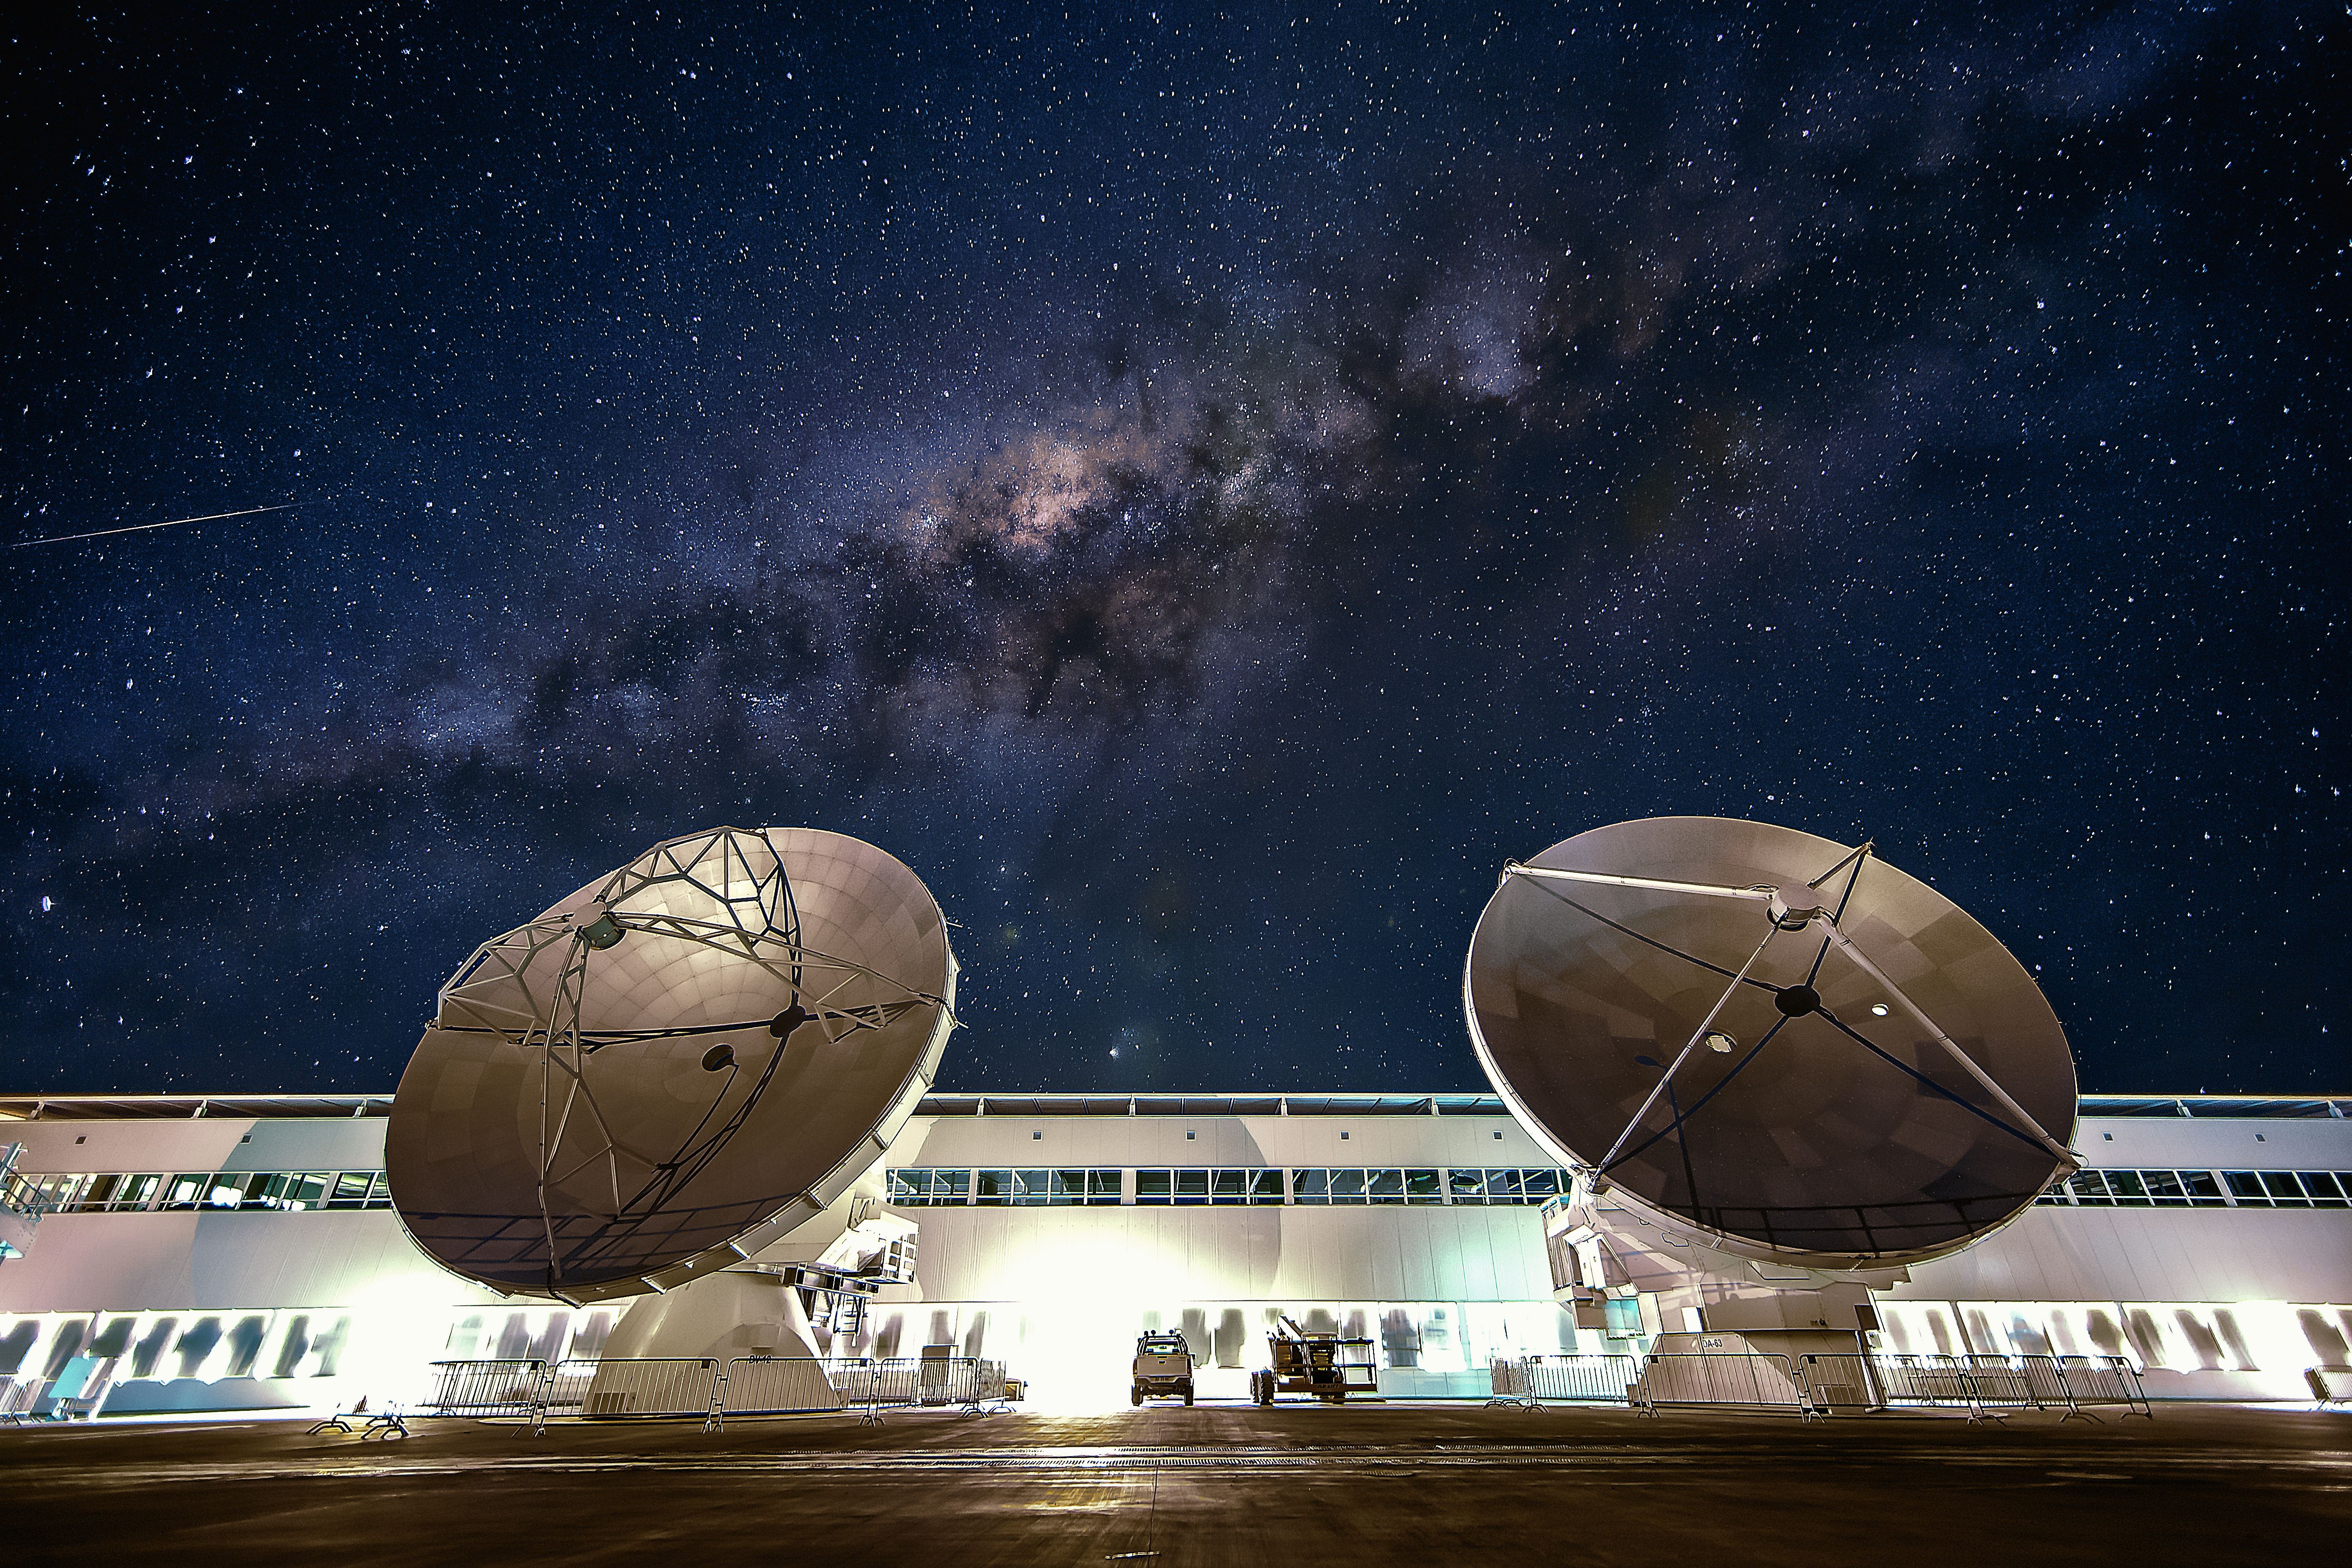

OSF and the Milky Way

The Operation Support Facility (OSF) of the Atacama Large Millimeter/sub-millimeter Array (ALMA) seen at night. In the foreground two of the large antennas of the Array are visible, while in the background the band of the Milky Way can be seen.

Credit: A. Duro/ESO